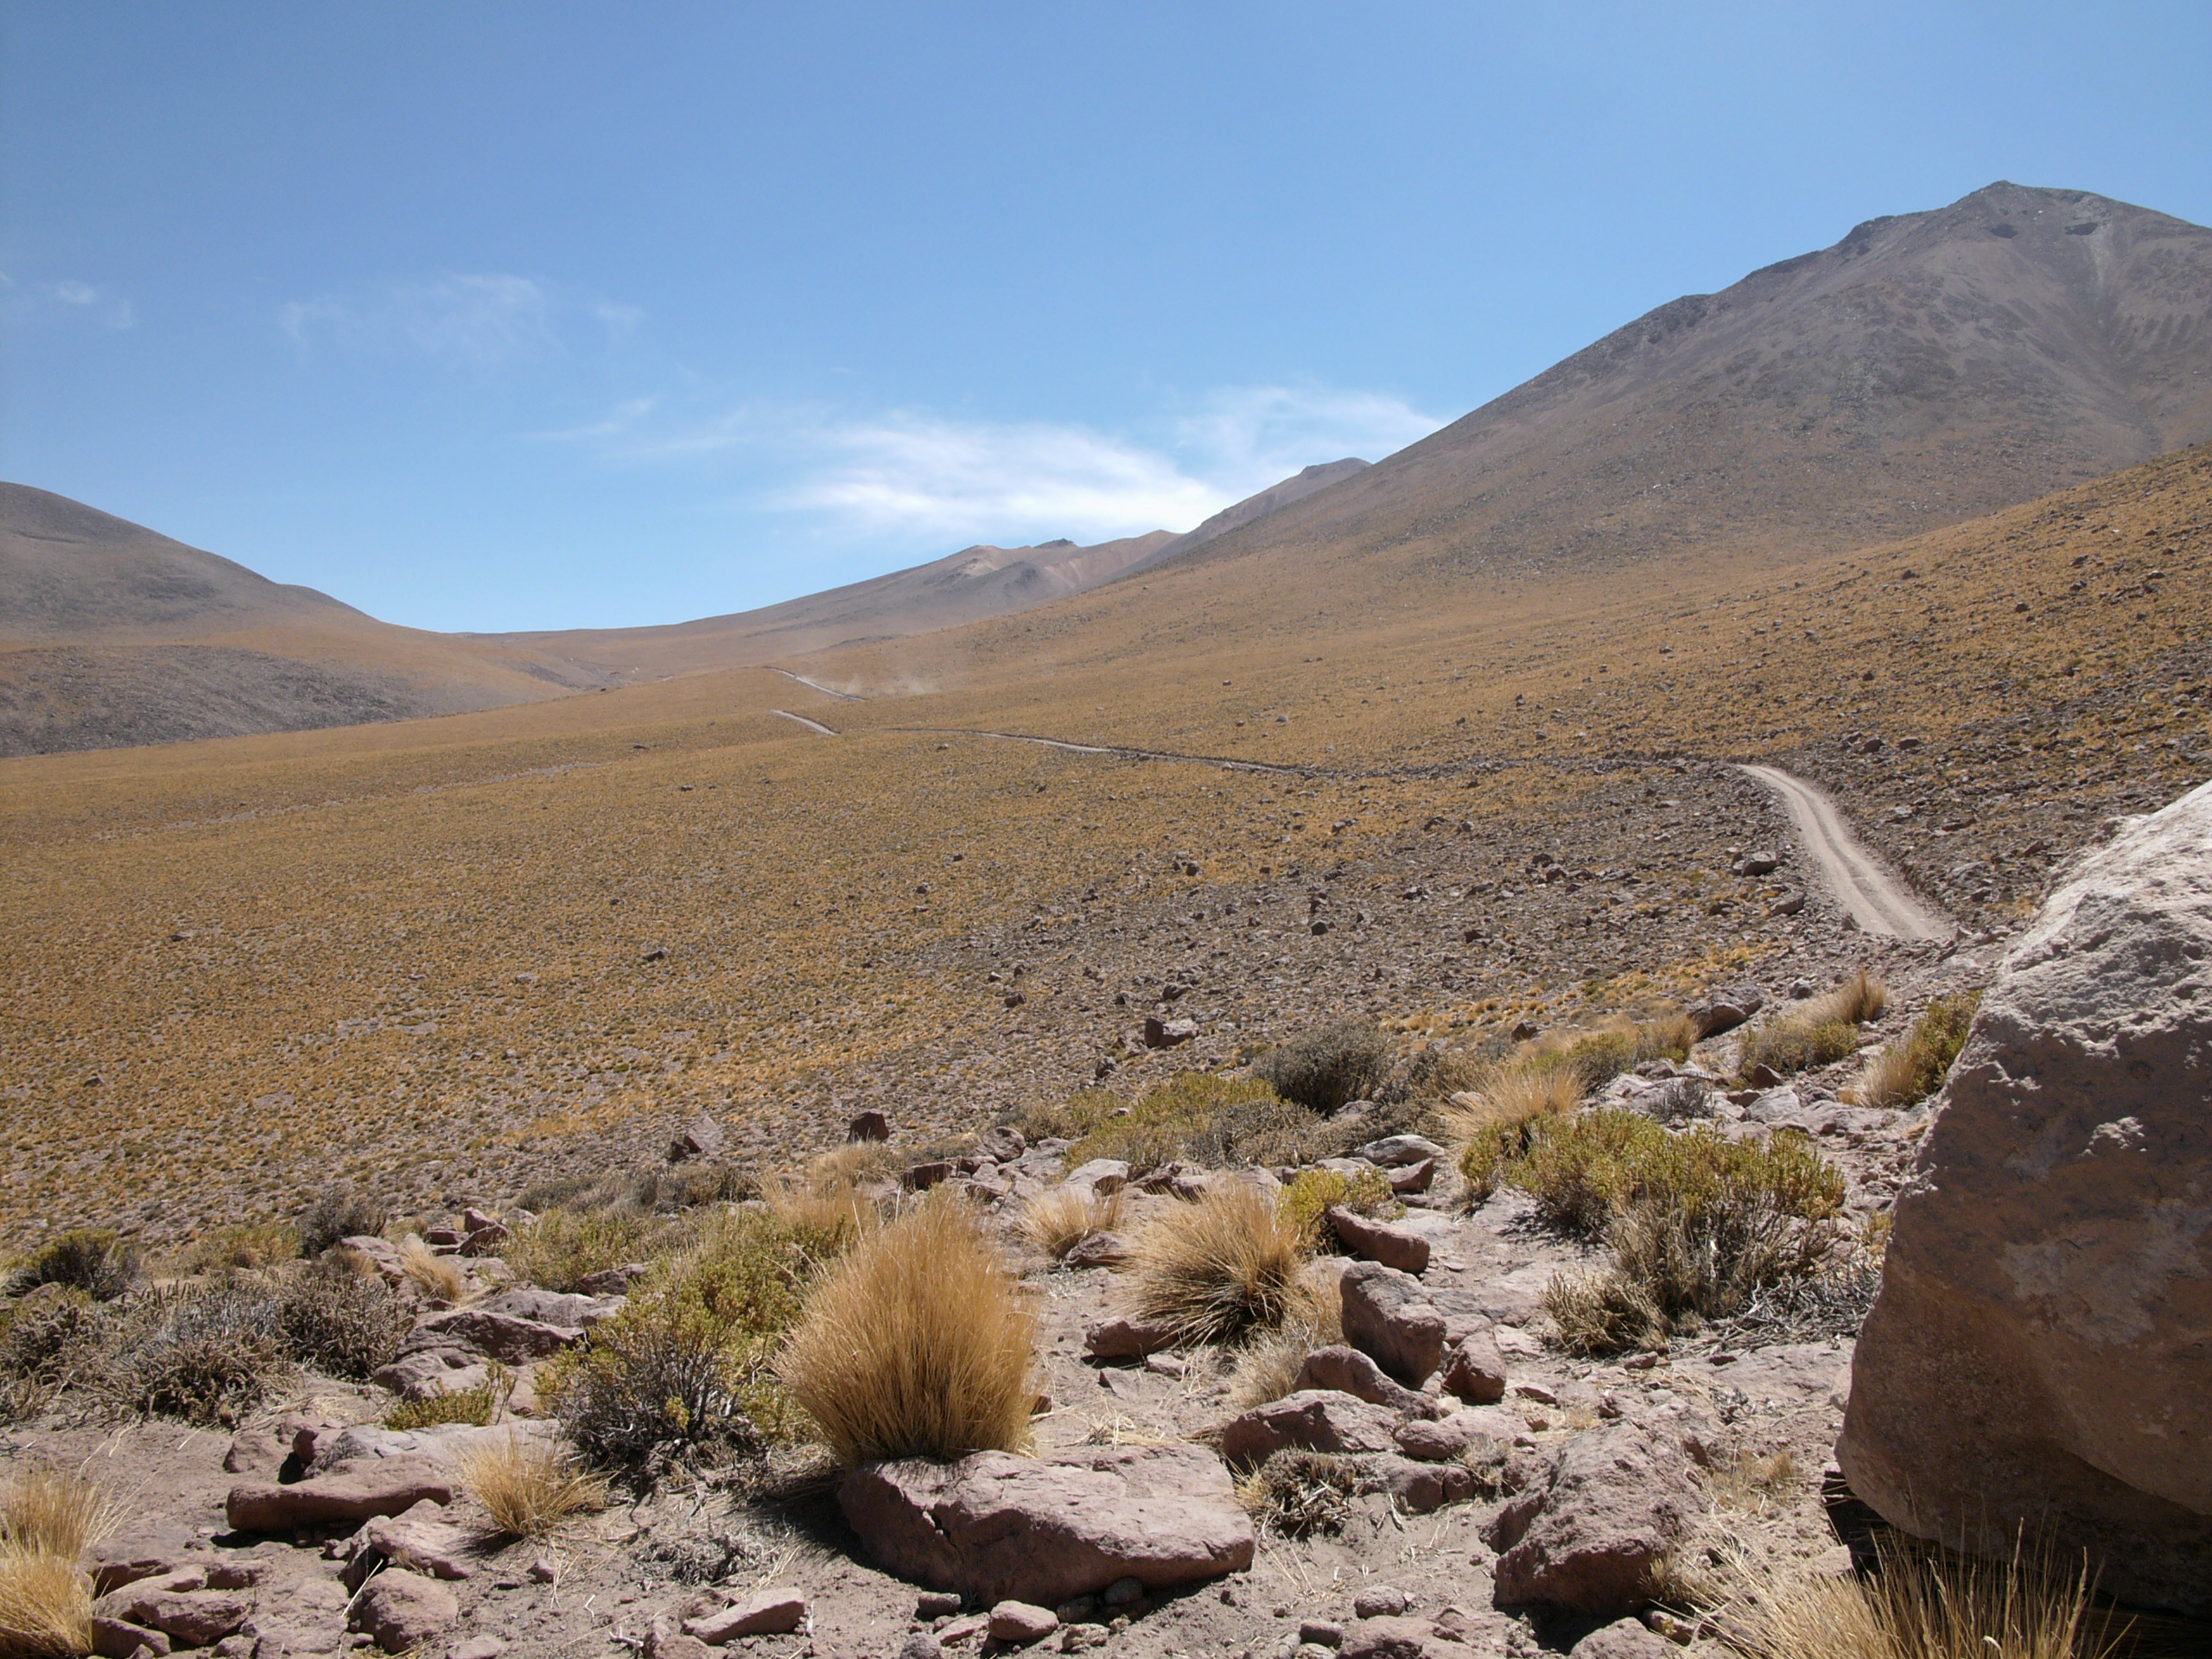

Flora

The natural environment around the ALMA site: Festuca chrysophylla forms large populations giving a golden aspect to the landscape at altitudes where most bushes, except Parastrephia, have disappeared. This picture was obtained in August 2004.

Credit: ESO